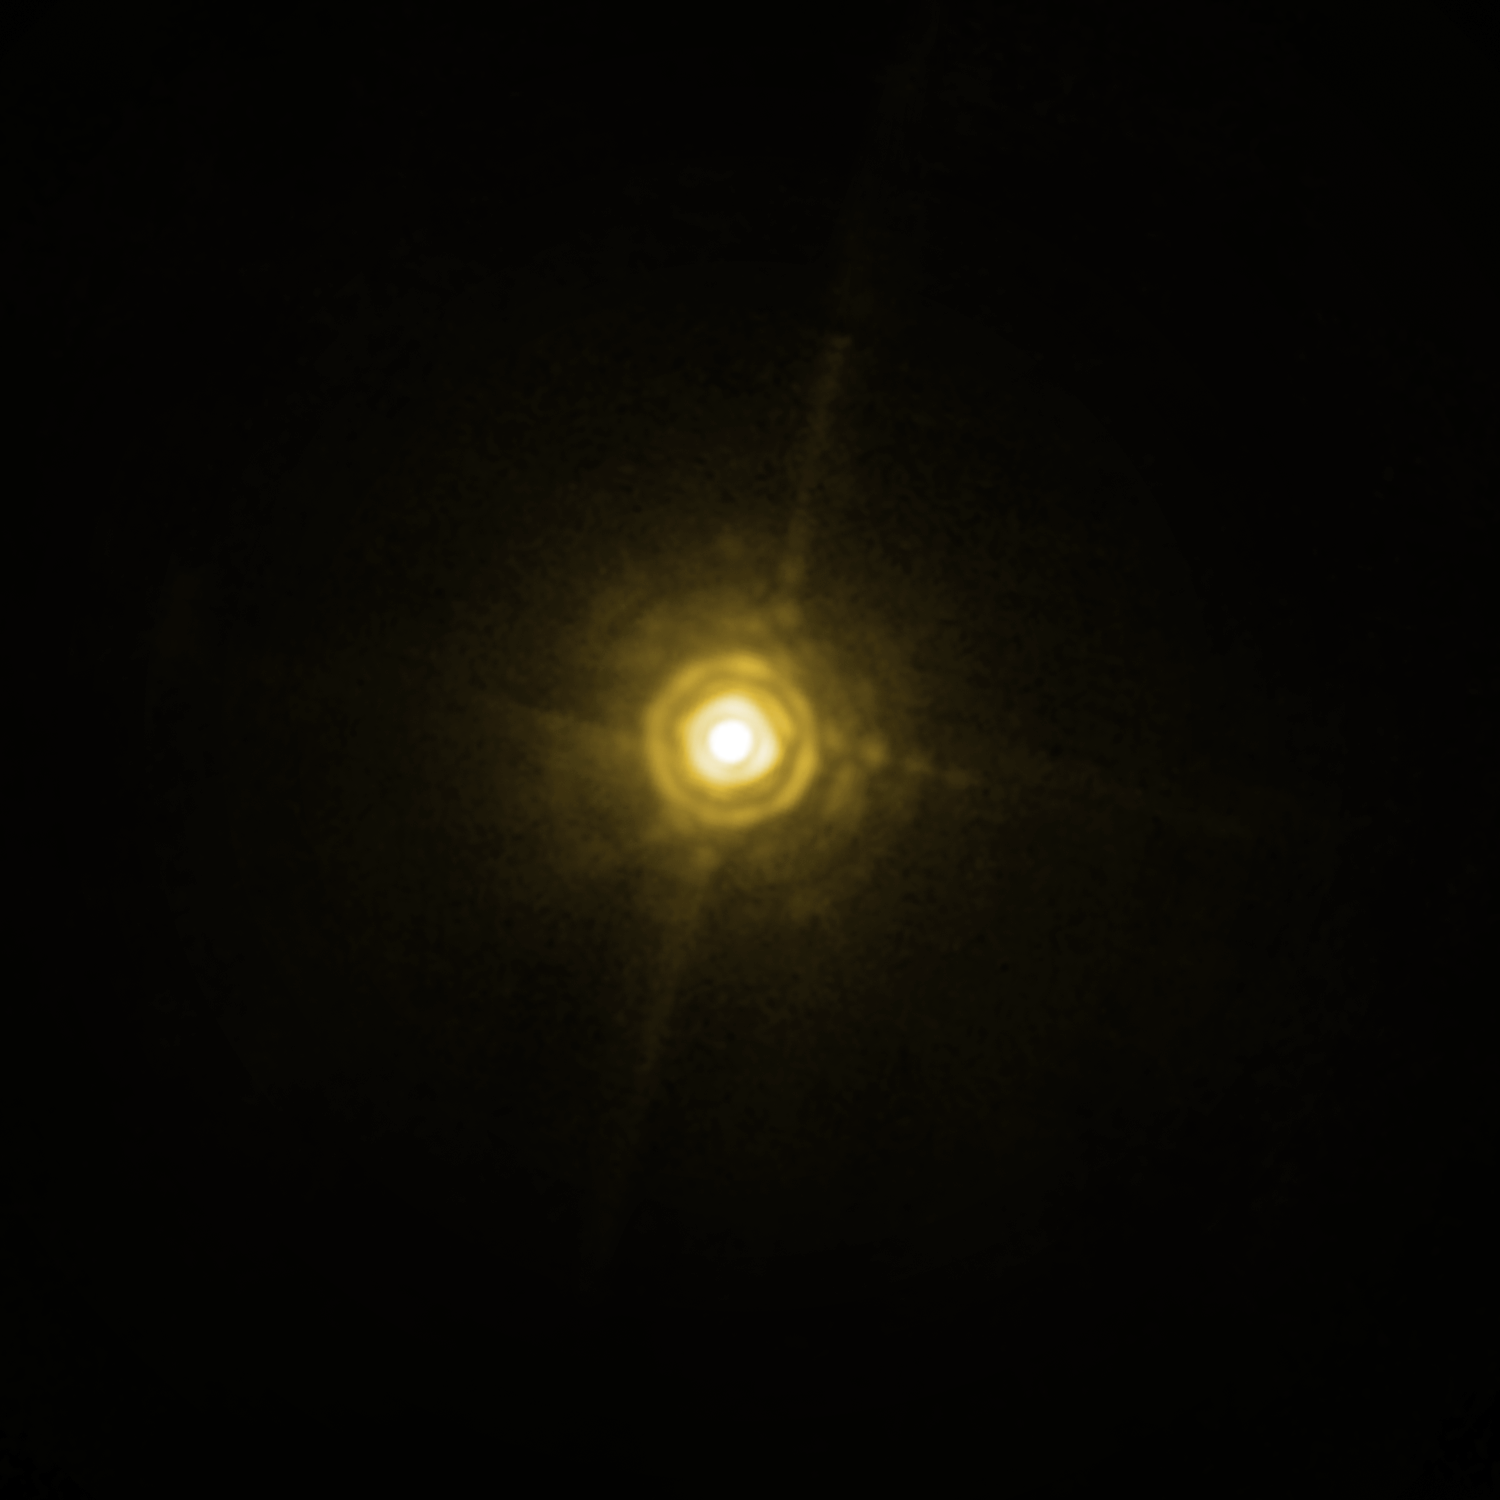

The system around HR 8799

The bright and very young star HR 8799, about 130 light-years away from Earth, hosts a planetary system that looks like a scaled-up model of our own Solar System. Three giant planetary companions have been detected so far, with masses between 7 and 10 times that of Jupiter and being between 20 and 70 times as far from their host star than the Earth is from the Sun ; the system also includes two belts of smaller objects, similar to our asteroid and Kuiper belts. This NACO image shows the star and the middle planet (marked), of which the astronomers were able, after more than five hours of exposure time, to tease out the planet’s spectrum from the host star’s much brighter light. This is the first time the spectrum of an exoplanet orbiting a normal, almost Sun-like star has been obtained directly. According to the scientists it is like trying to see what a candle is made of, by observing it from a distance of two kilometres when it’s next to a blindingly bright 300 Watt lamp. Despite the power of the VLT’s extraordinary adaptive optics system, the spectrum of the planet appears very faint, but still contains enough information for the astronomers to characterise the object. The image of the star suffers from several diffraction artefacts, which should not be confused with the real signal of the exoplanet.

Credit: ESO/M. Janson